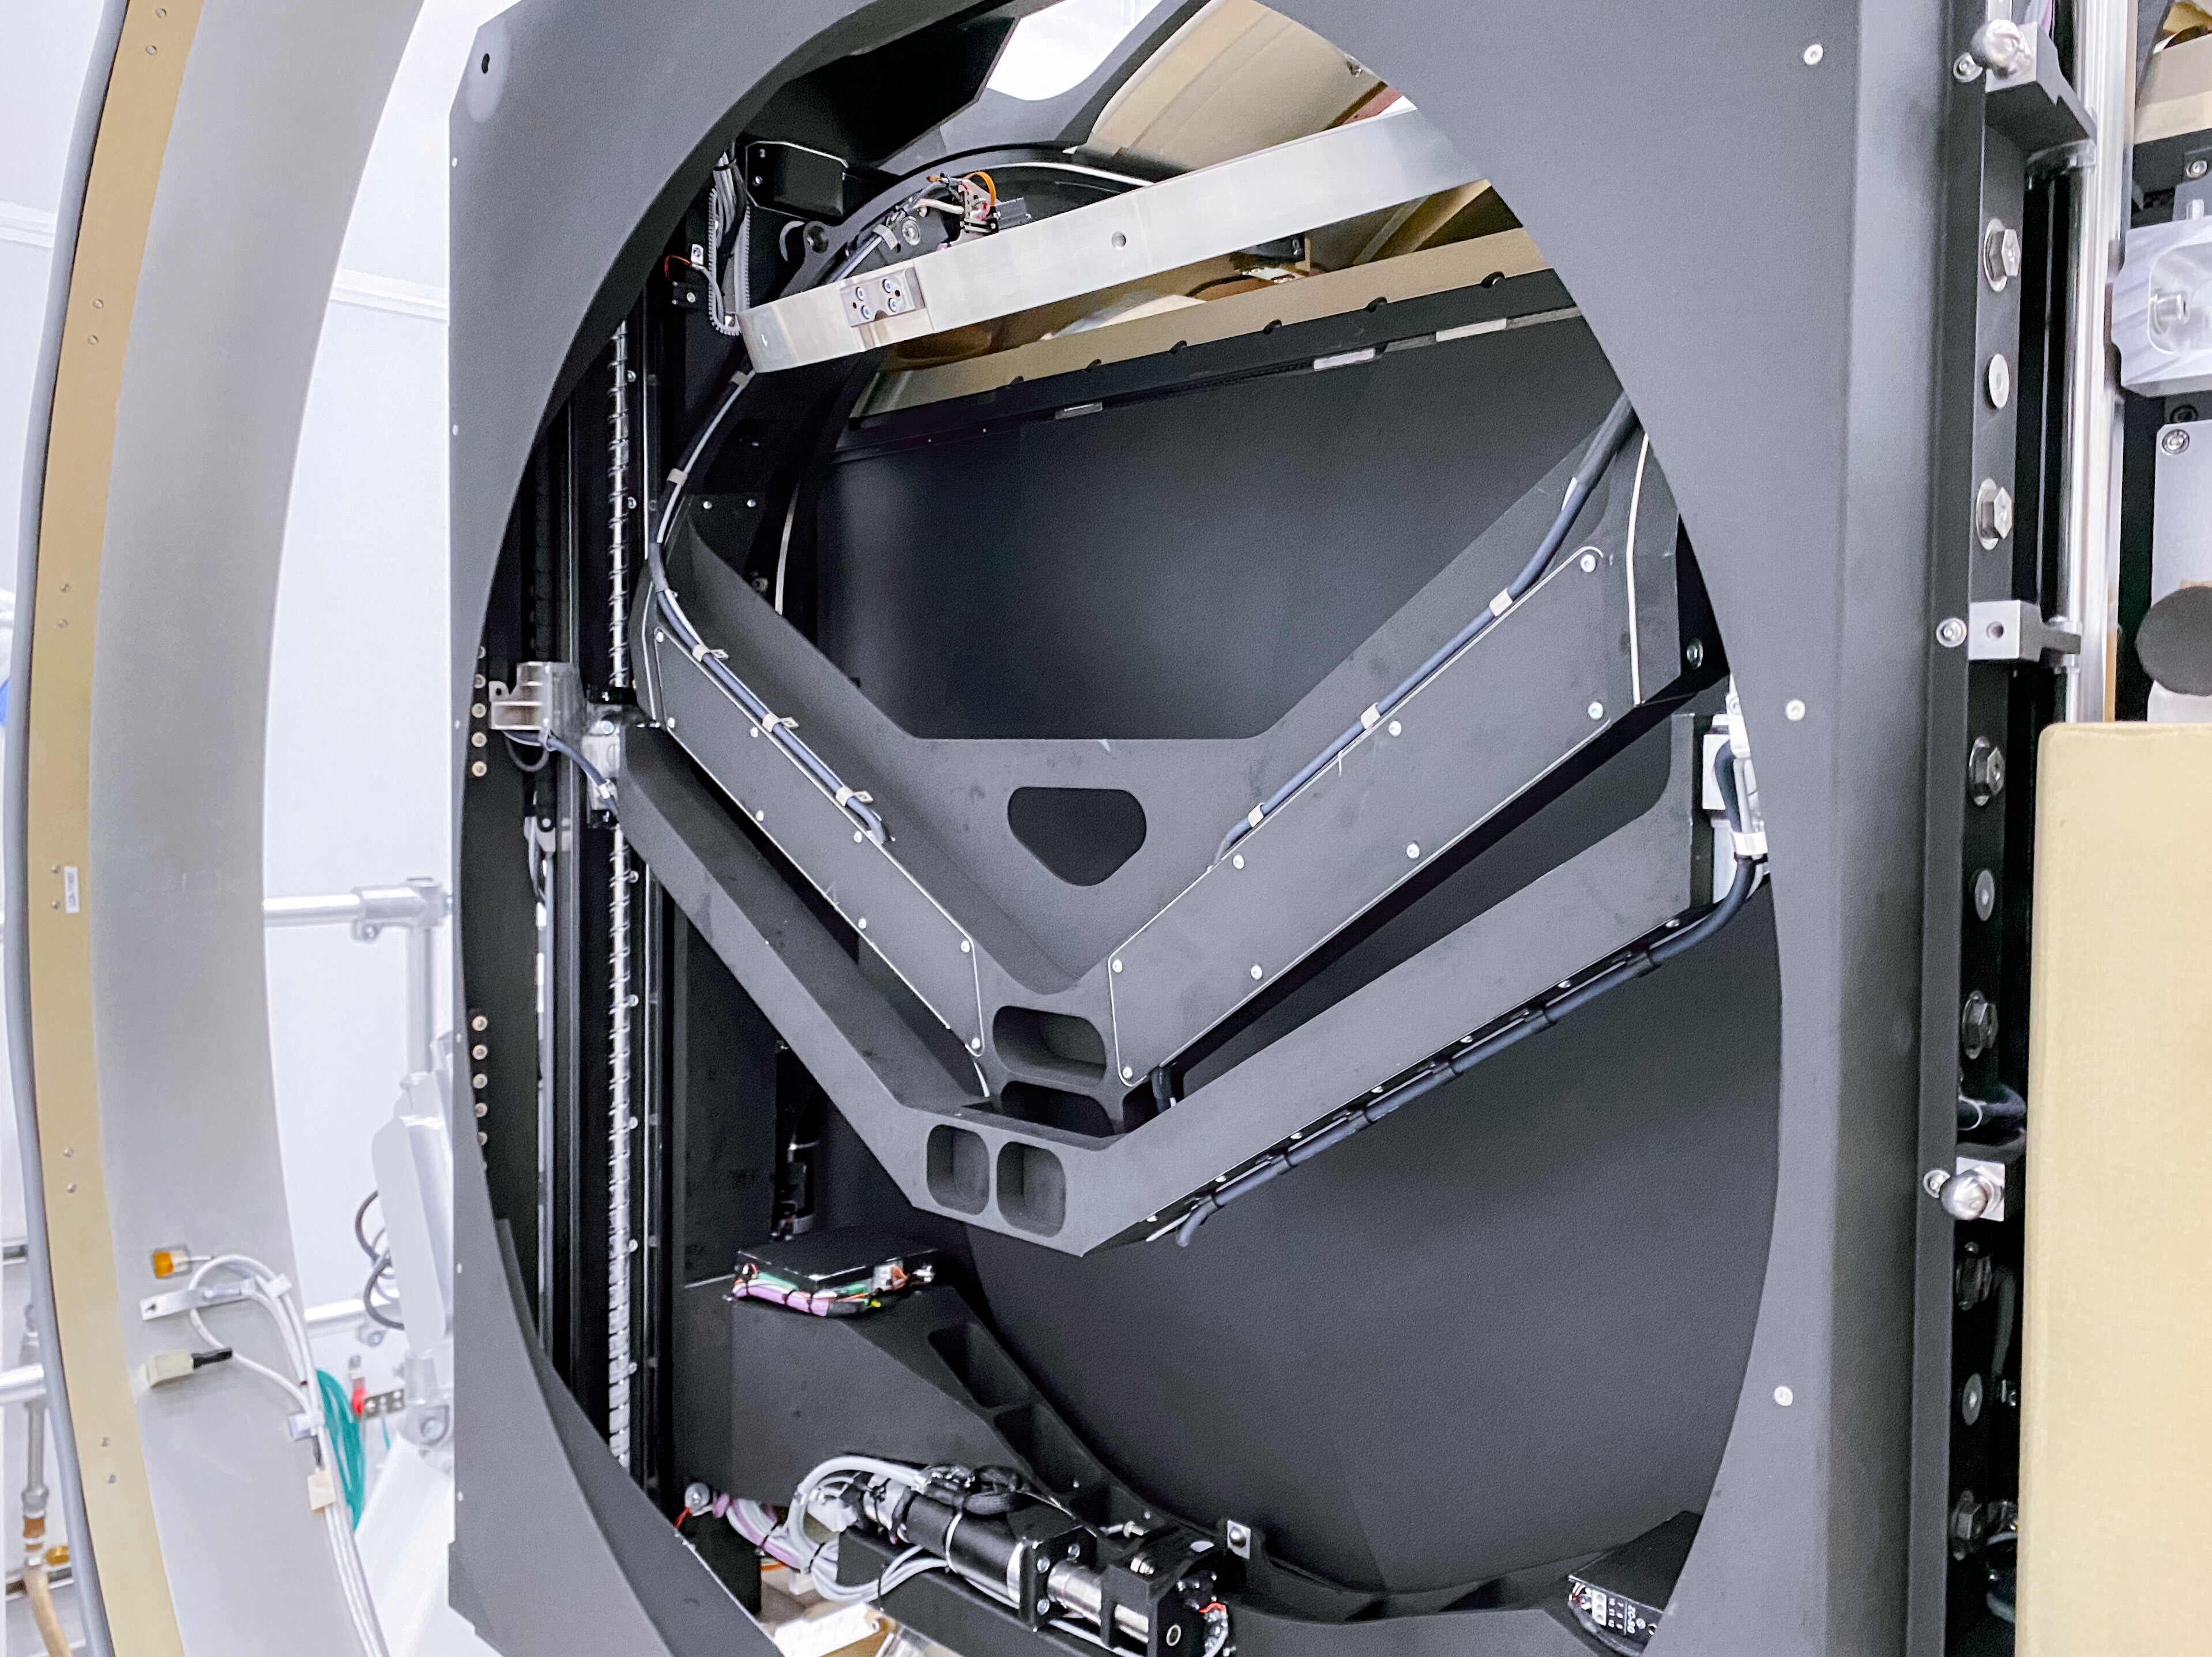

LSST Camera

At SLAC National Accelerator Laboratory, the LSST Camera team conducted a successful test in mid-October 2020, verifying the clearance between the filters and the shutter as the filter moves from its storage position to its online position. The amount of clearance is extremely small to meet the optical design distance between the filter and the L3 lens. The completion of this test is significant for the Rubin Project because it retires some key interface risks for the Camera.

Credit: T Lange/LSST Camera Project